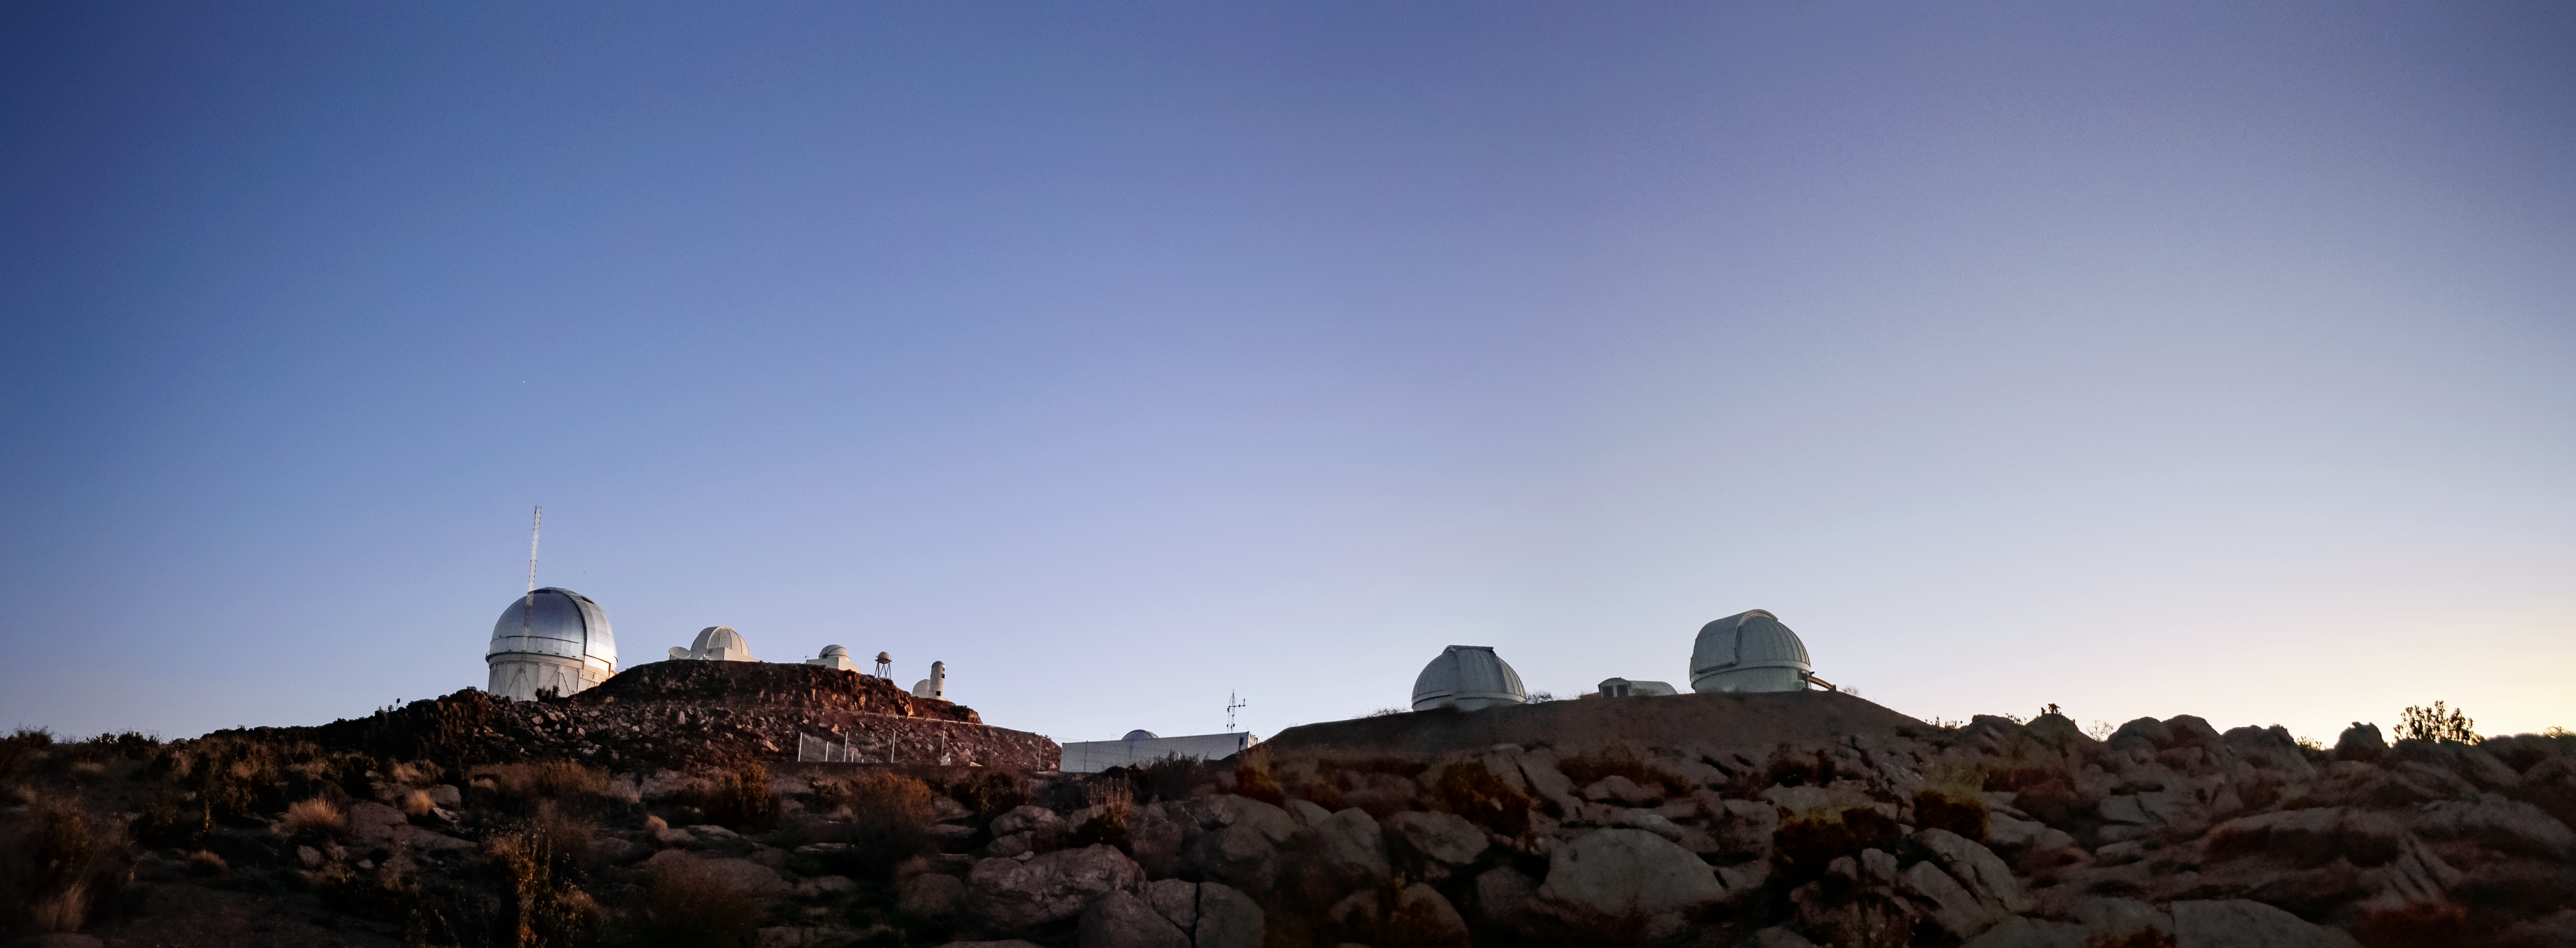

Cerro Tololo Inter-American Observatory

Cerro Tololo Inter-American Observatory (CTIO), a Program of NSF NOIRLab

Credit: CTIO/NOIRLab/NSF/AURA/D. Munizaga